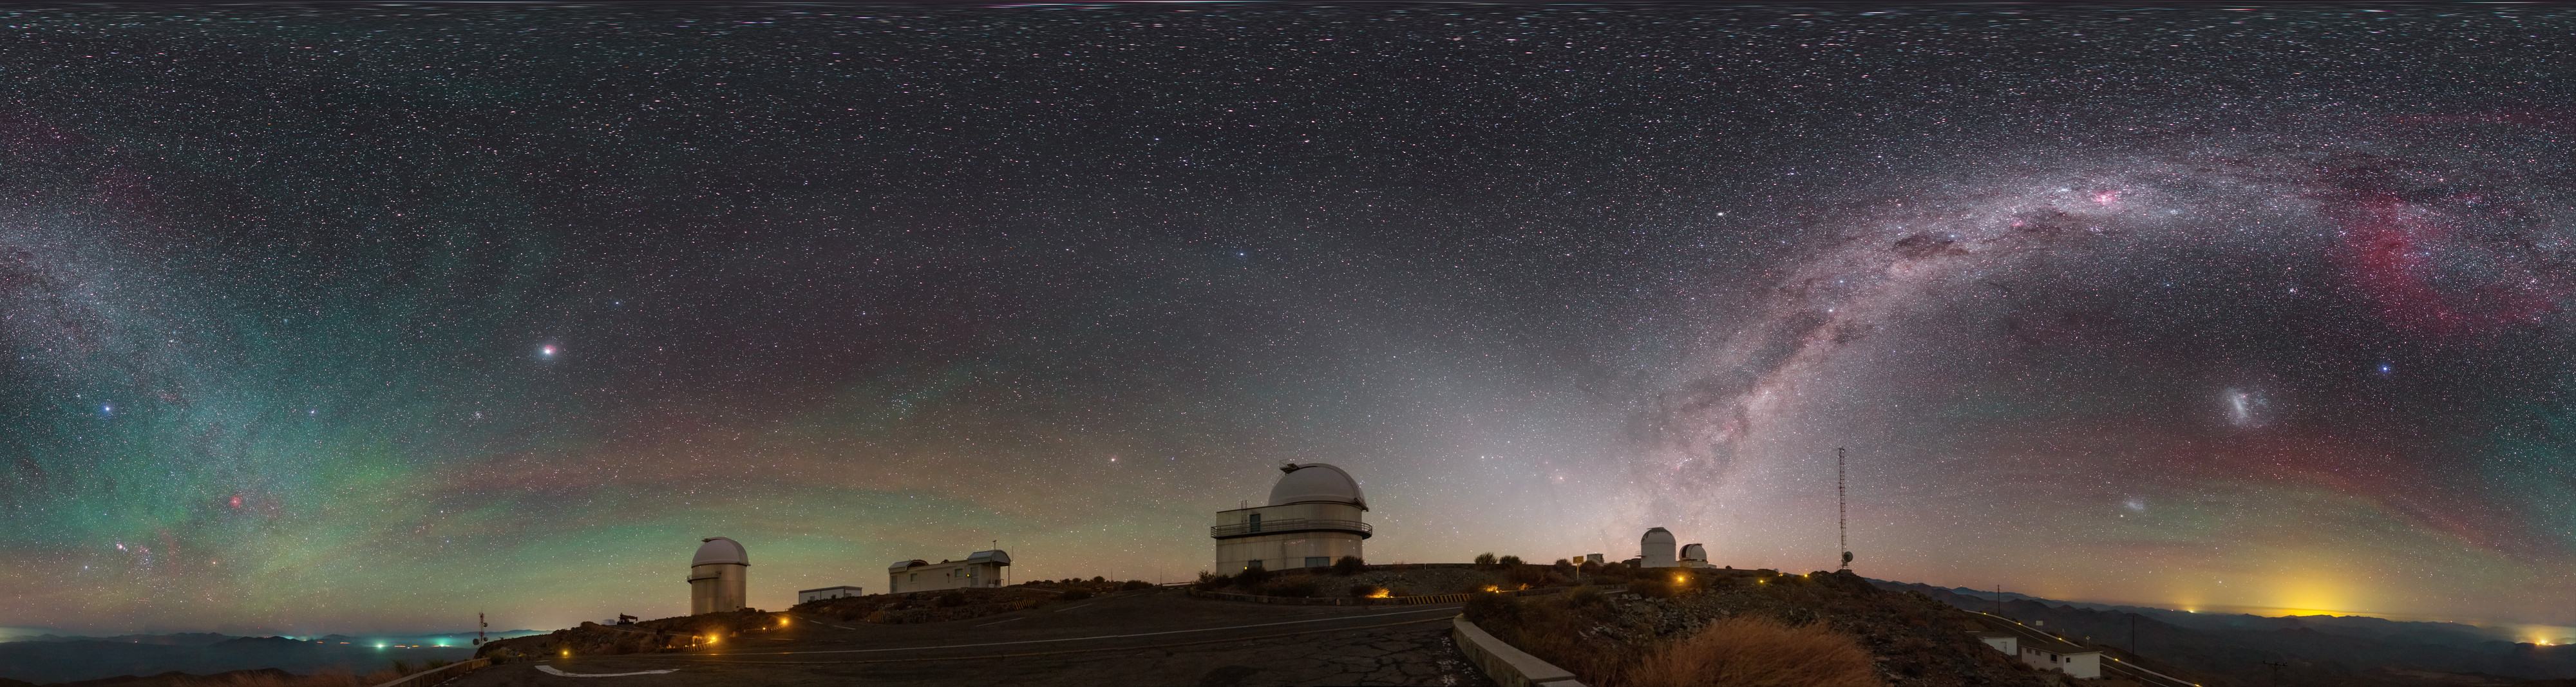

View above La Silla

An equirectangular panorama view above ESO's La Silla Observatory reveals a plethora of night sky gems. The faint red and green hues produced by airglow encircle the site, while the majestic Milky Way cuts across the sky. The Large and Small Magellanic Clouds are visible amongst a sea of stars in this panorama image.

Credit: P. Horálek/ESO